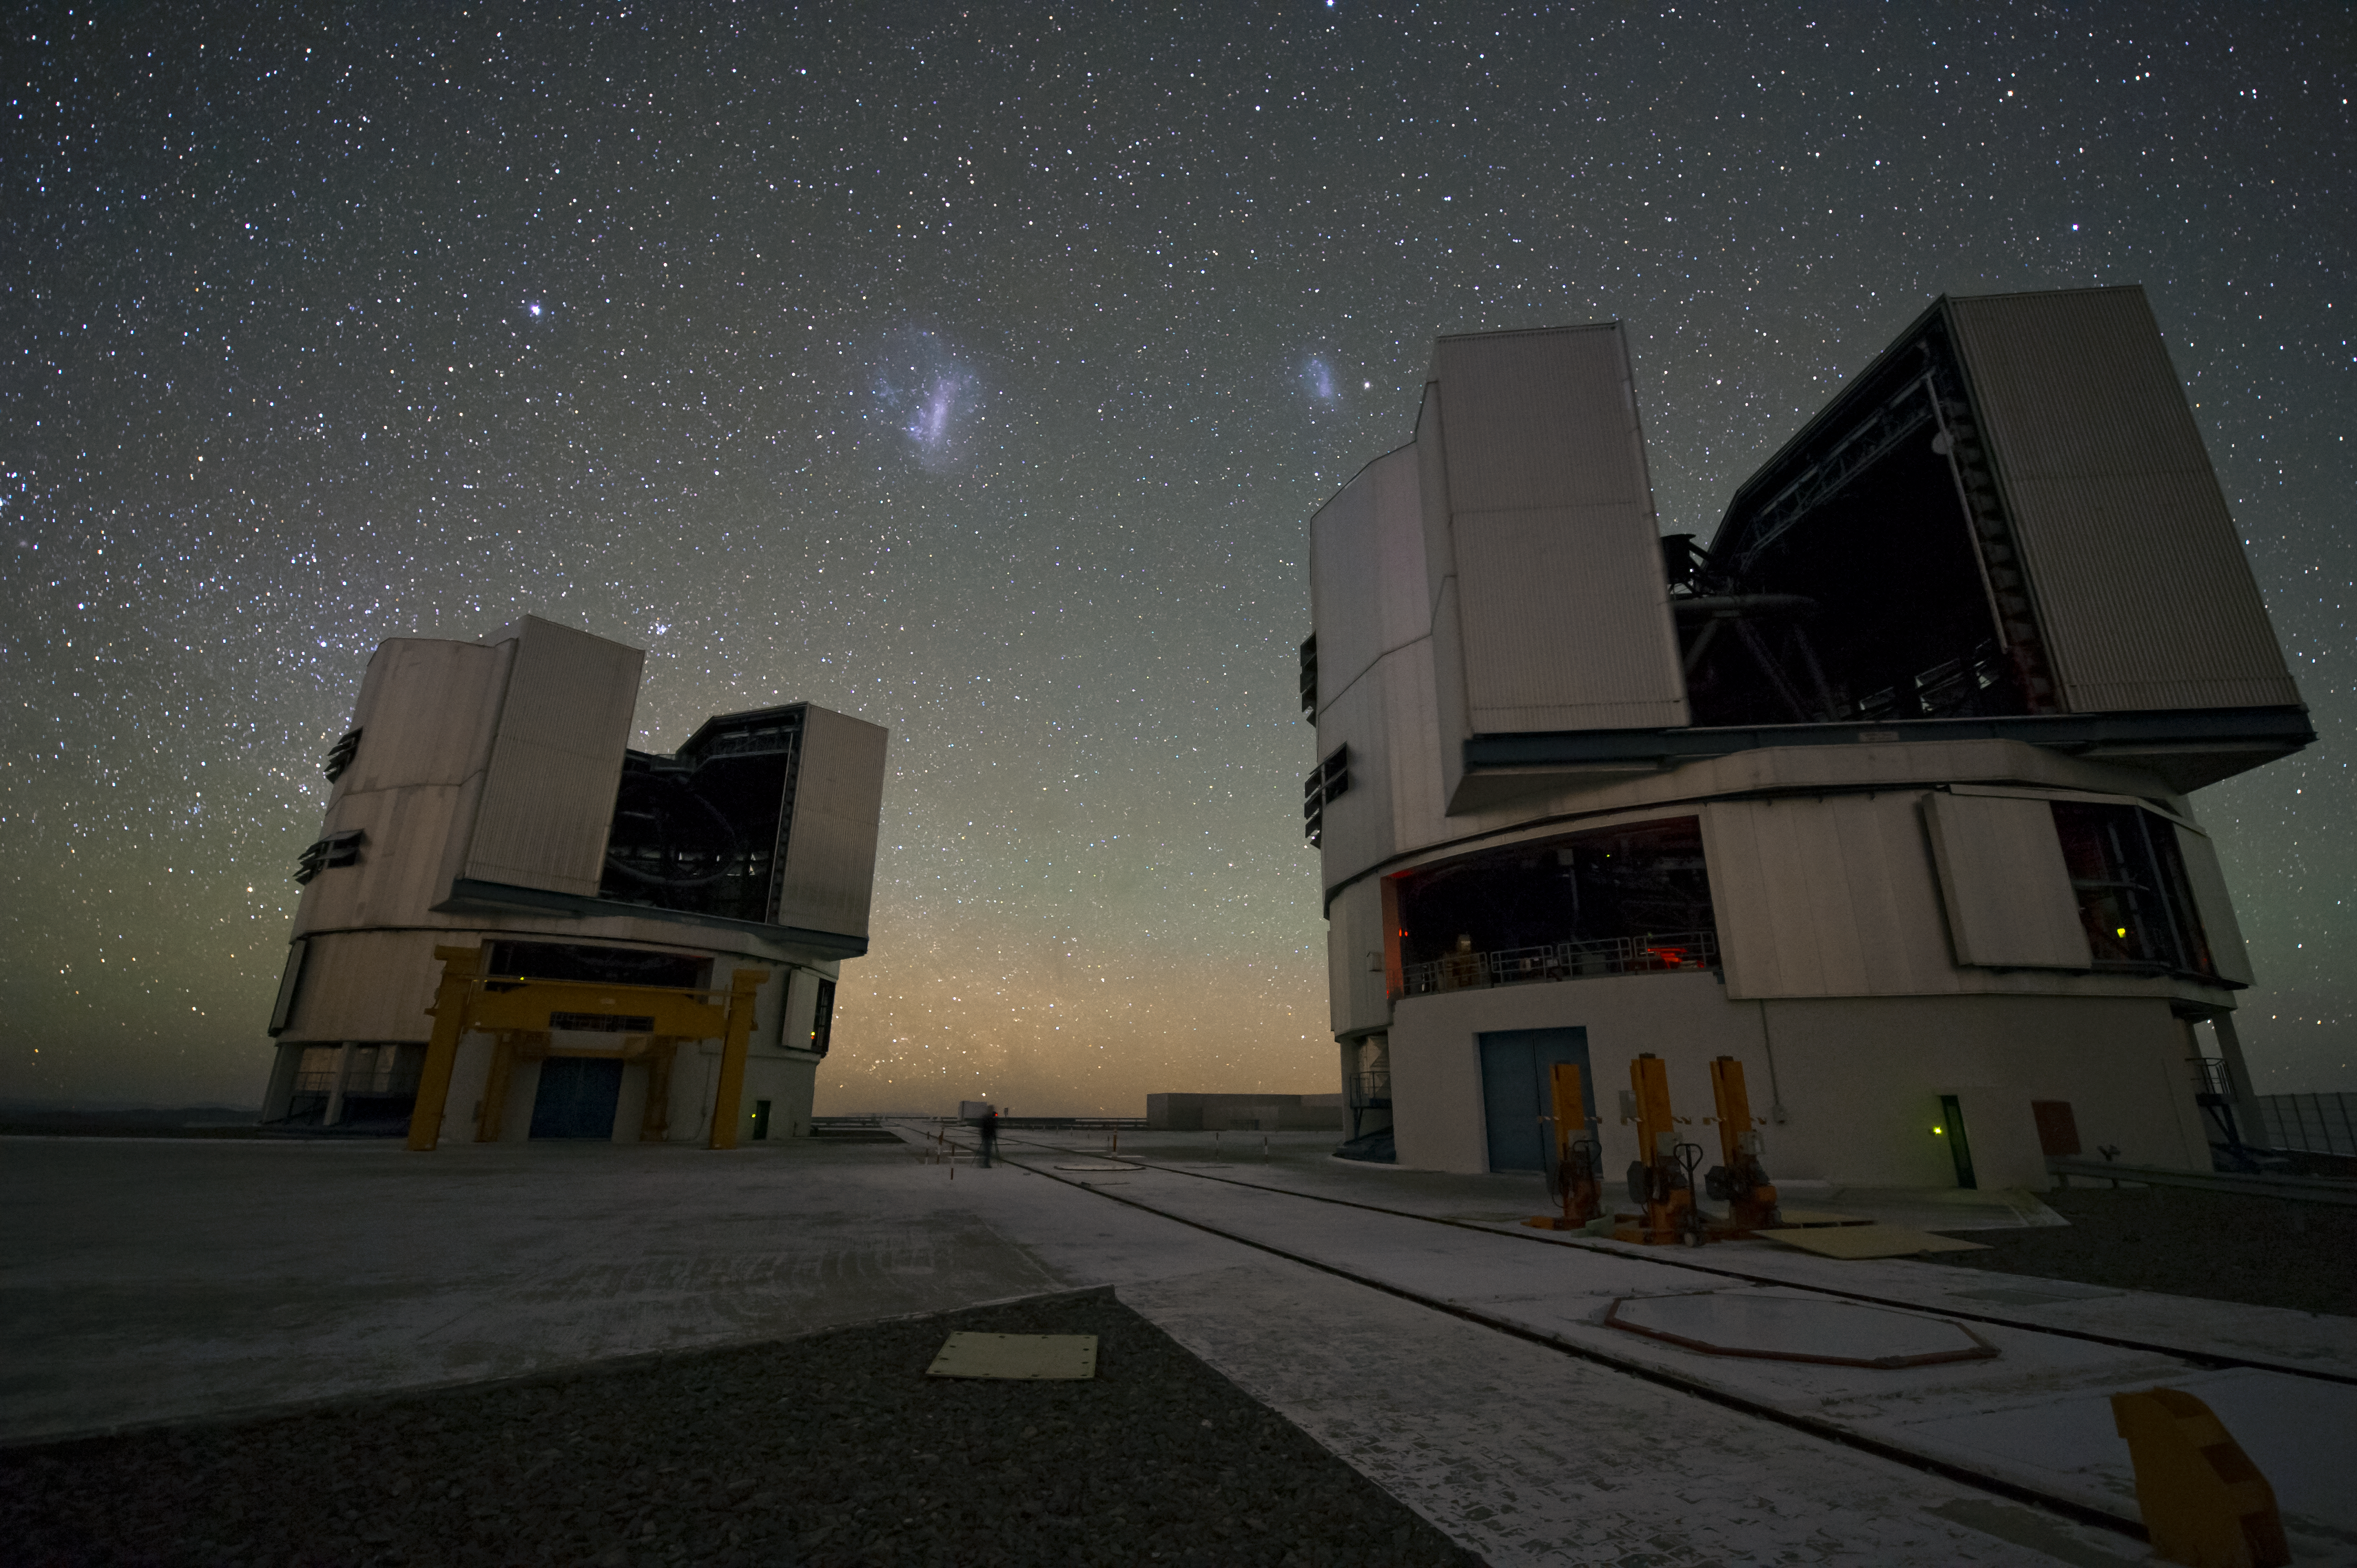

VLT telescopes

Two of the VLT telescopes operating at night.

The VLT is the world’s most advanced optical instrument, consisting of four Unit Telescopes with main mirrors 8.2-m in diameter and four movable 1.8-m diameter Auxiliary Telescopes. The telescopes can work together, in groups of two or three, to form a giant interferometer, allowing astronomers to see details up to 25 times finer than with the individual telescopes. Located in the Atacama Desert of Chile, Paranal is over 2600 metres above sea level, providing incredibly dry, dark viewing conditions.

Credit: ESO